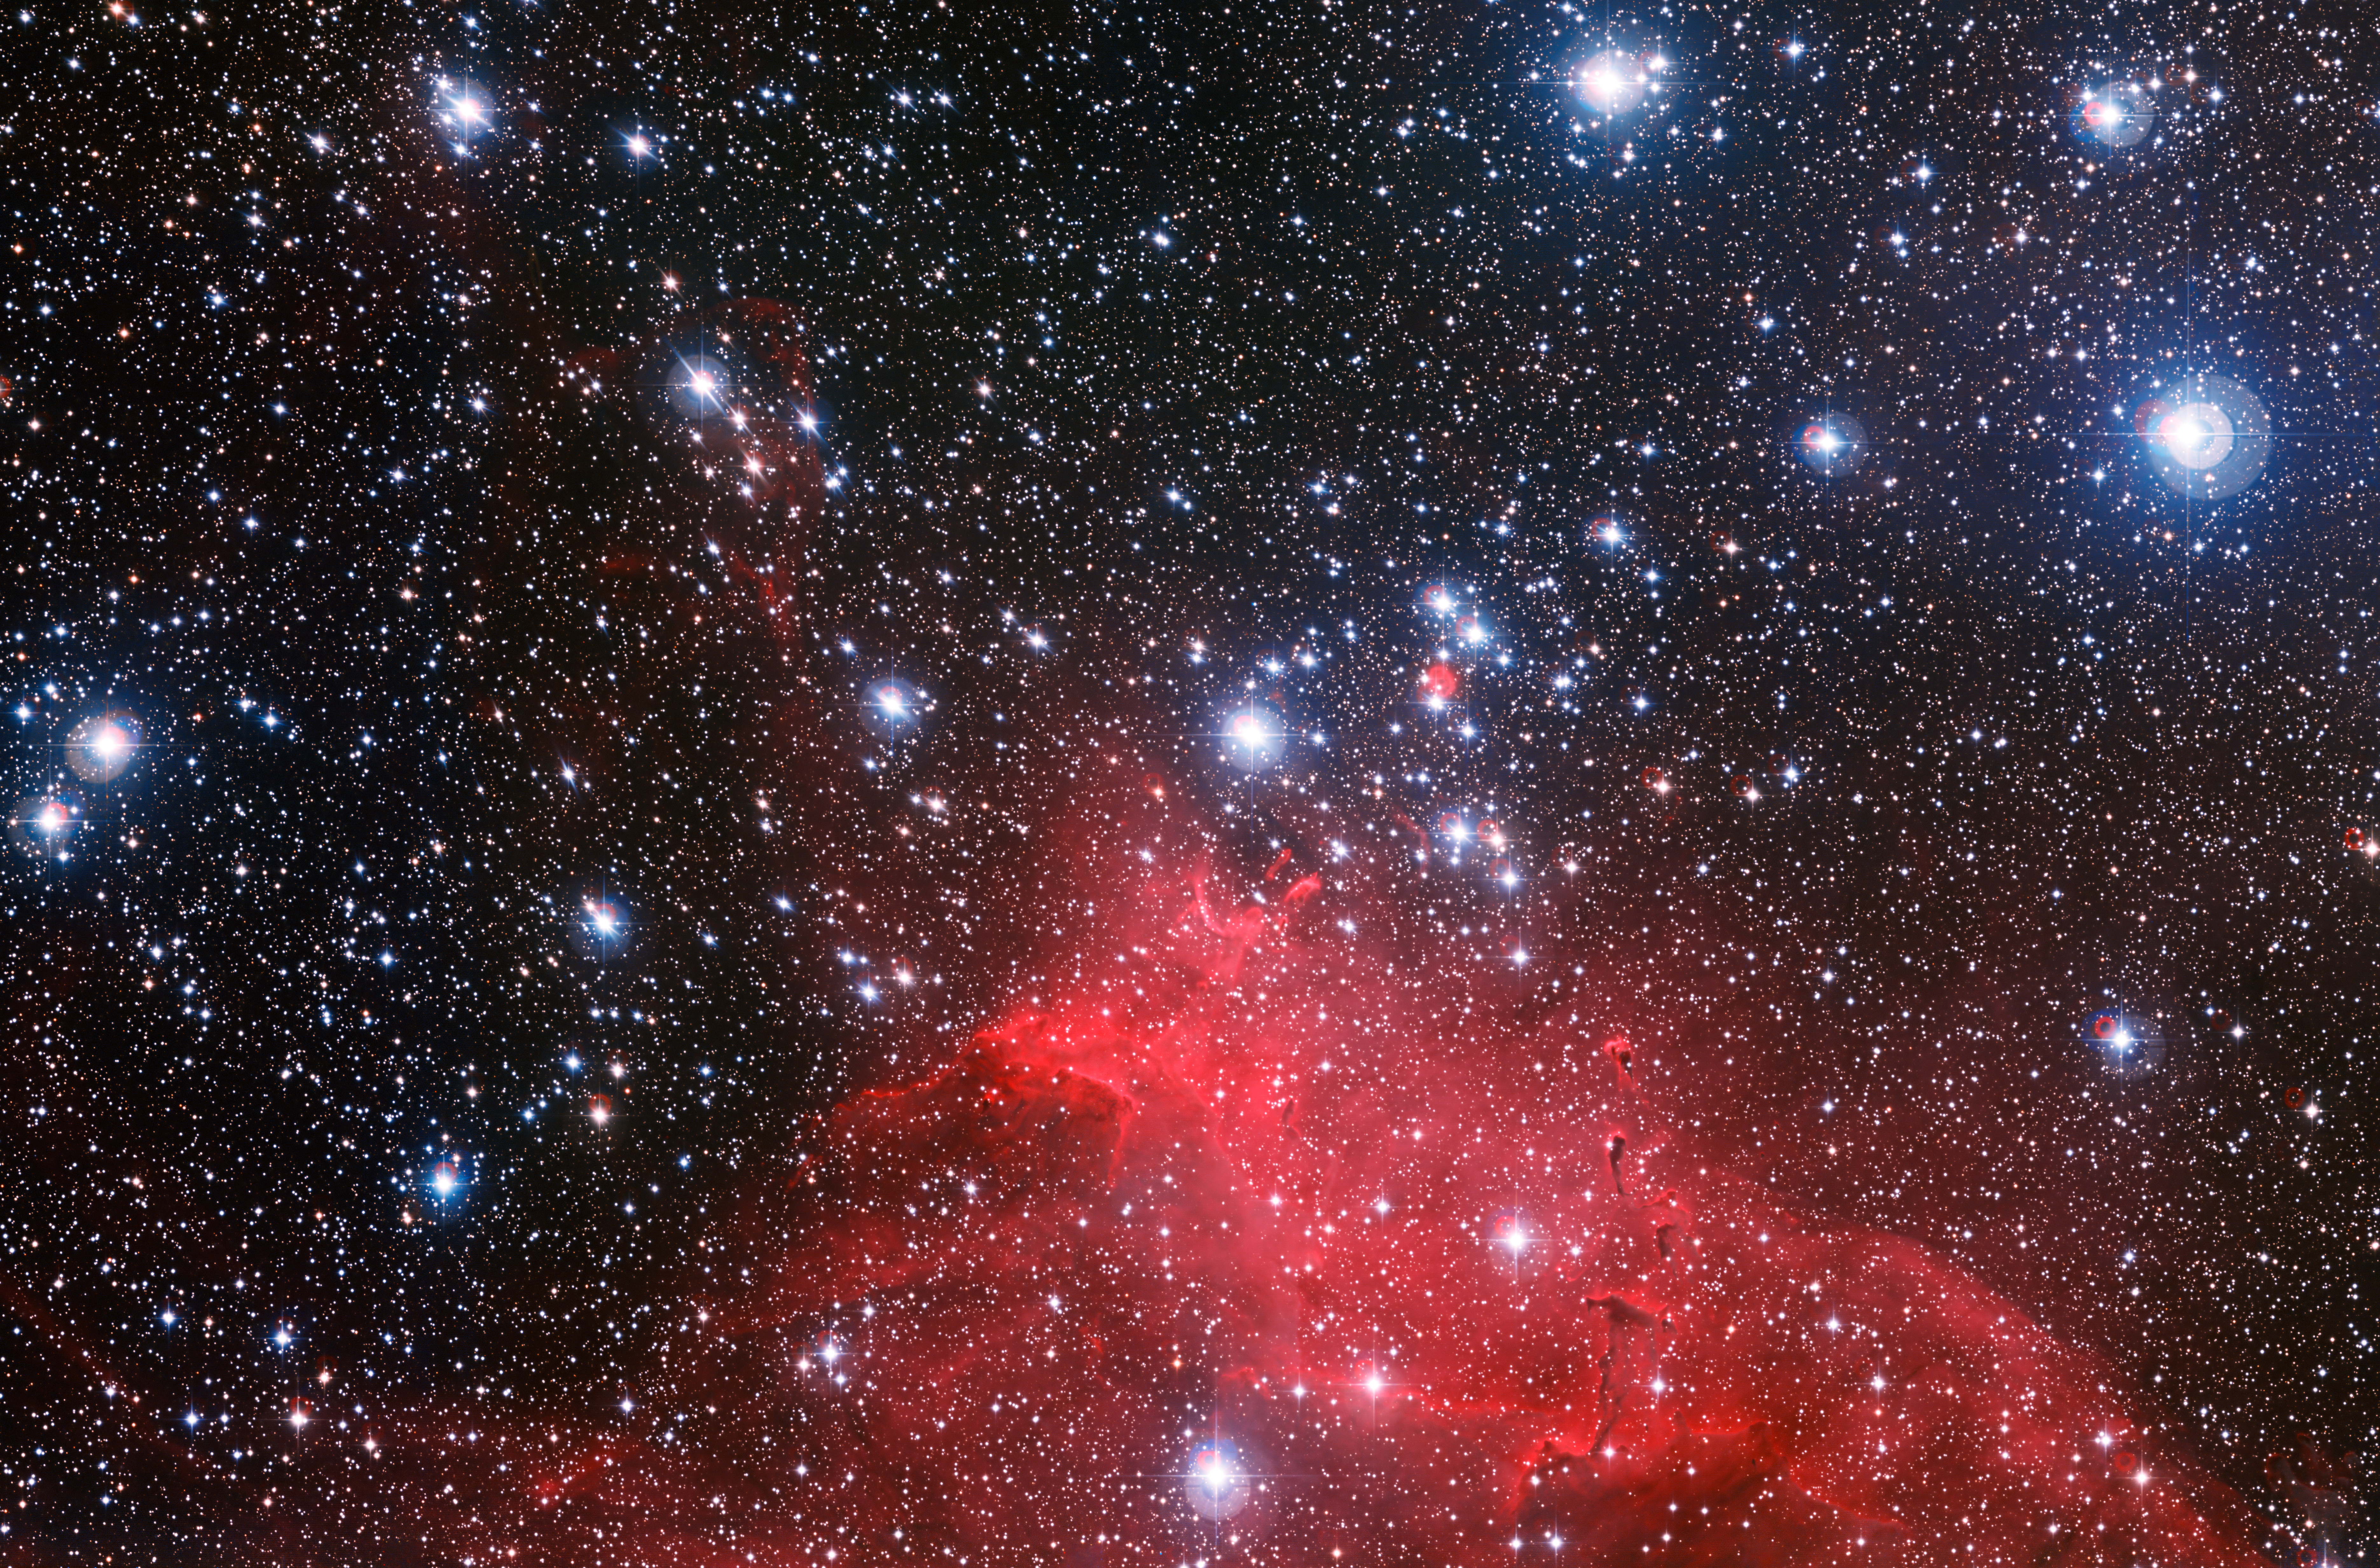

The star cluster NGC 3572 and its dramatic surroundings

The Wide Field Imager on the MPG/ESO 2.2-metre telescope at ESO’s La Silla Observatory in Chile has captured the best image so far of the star cluster NGC 3572, a gathering of young stars, and its spectacular surroundings. This new image shows how the clouds of gas and dust around the cluster have been sculpted into whimsical bubbles, arcs and the odd features known as elephant trunks by the stellar winds flowing from the bright stars. The brightest of these cluster stars are heavier than the Sun and will end their short lives as supernova explosions.

Credit: ESO/G. Beccari